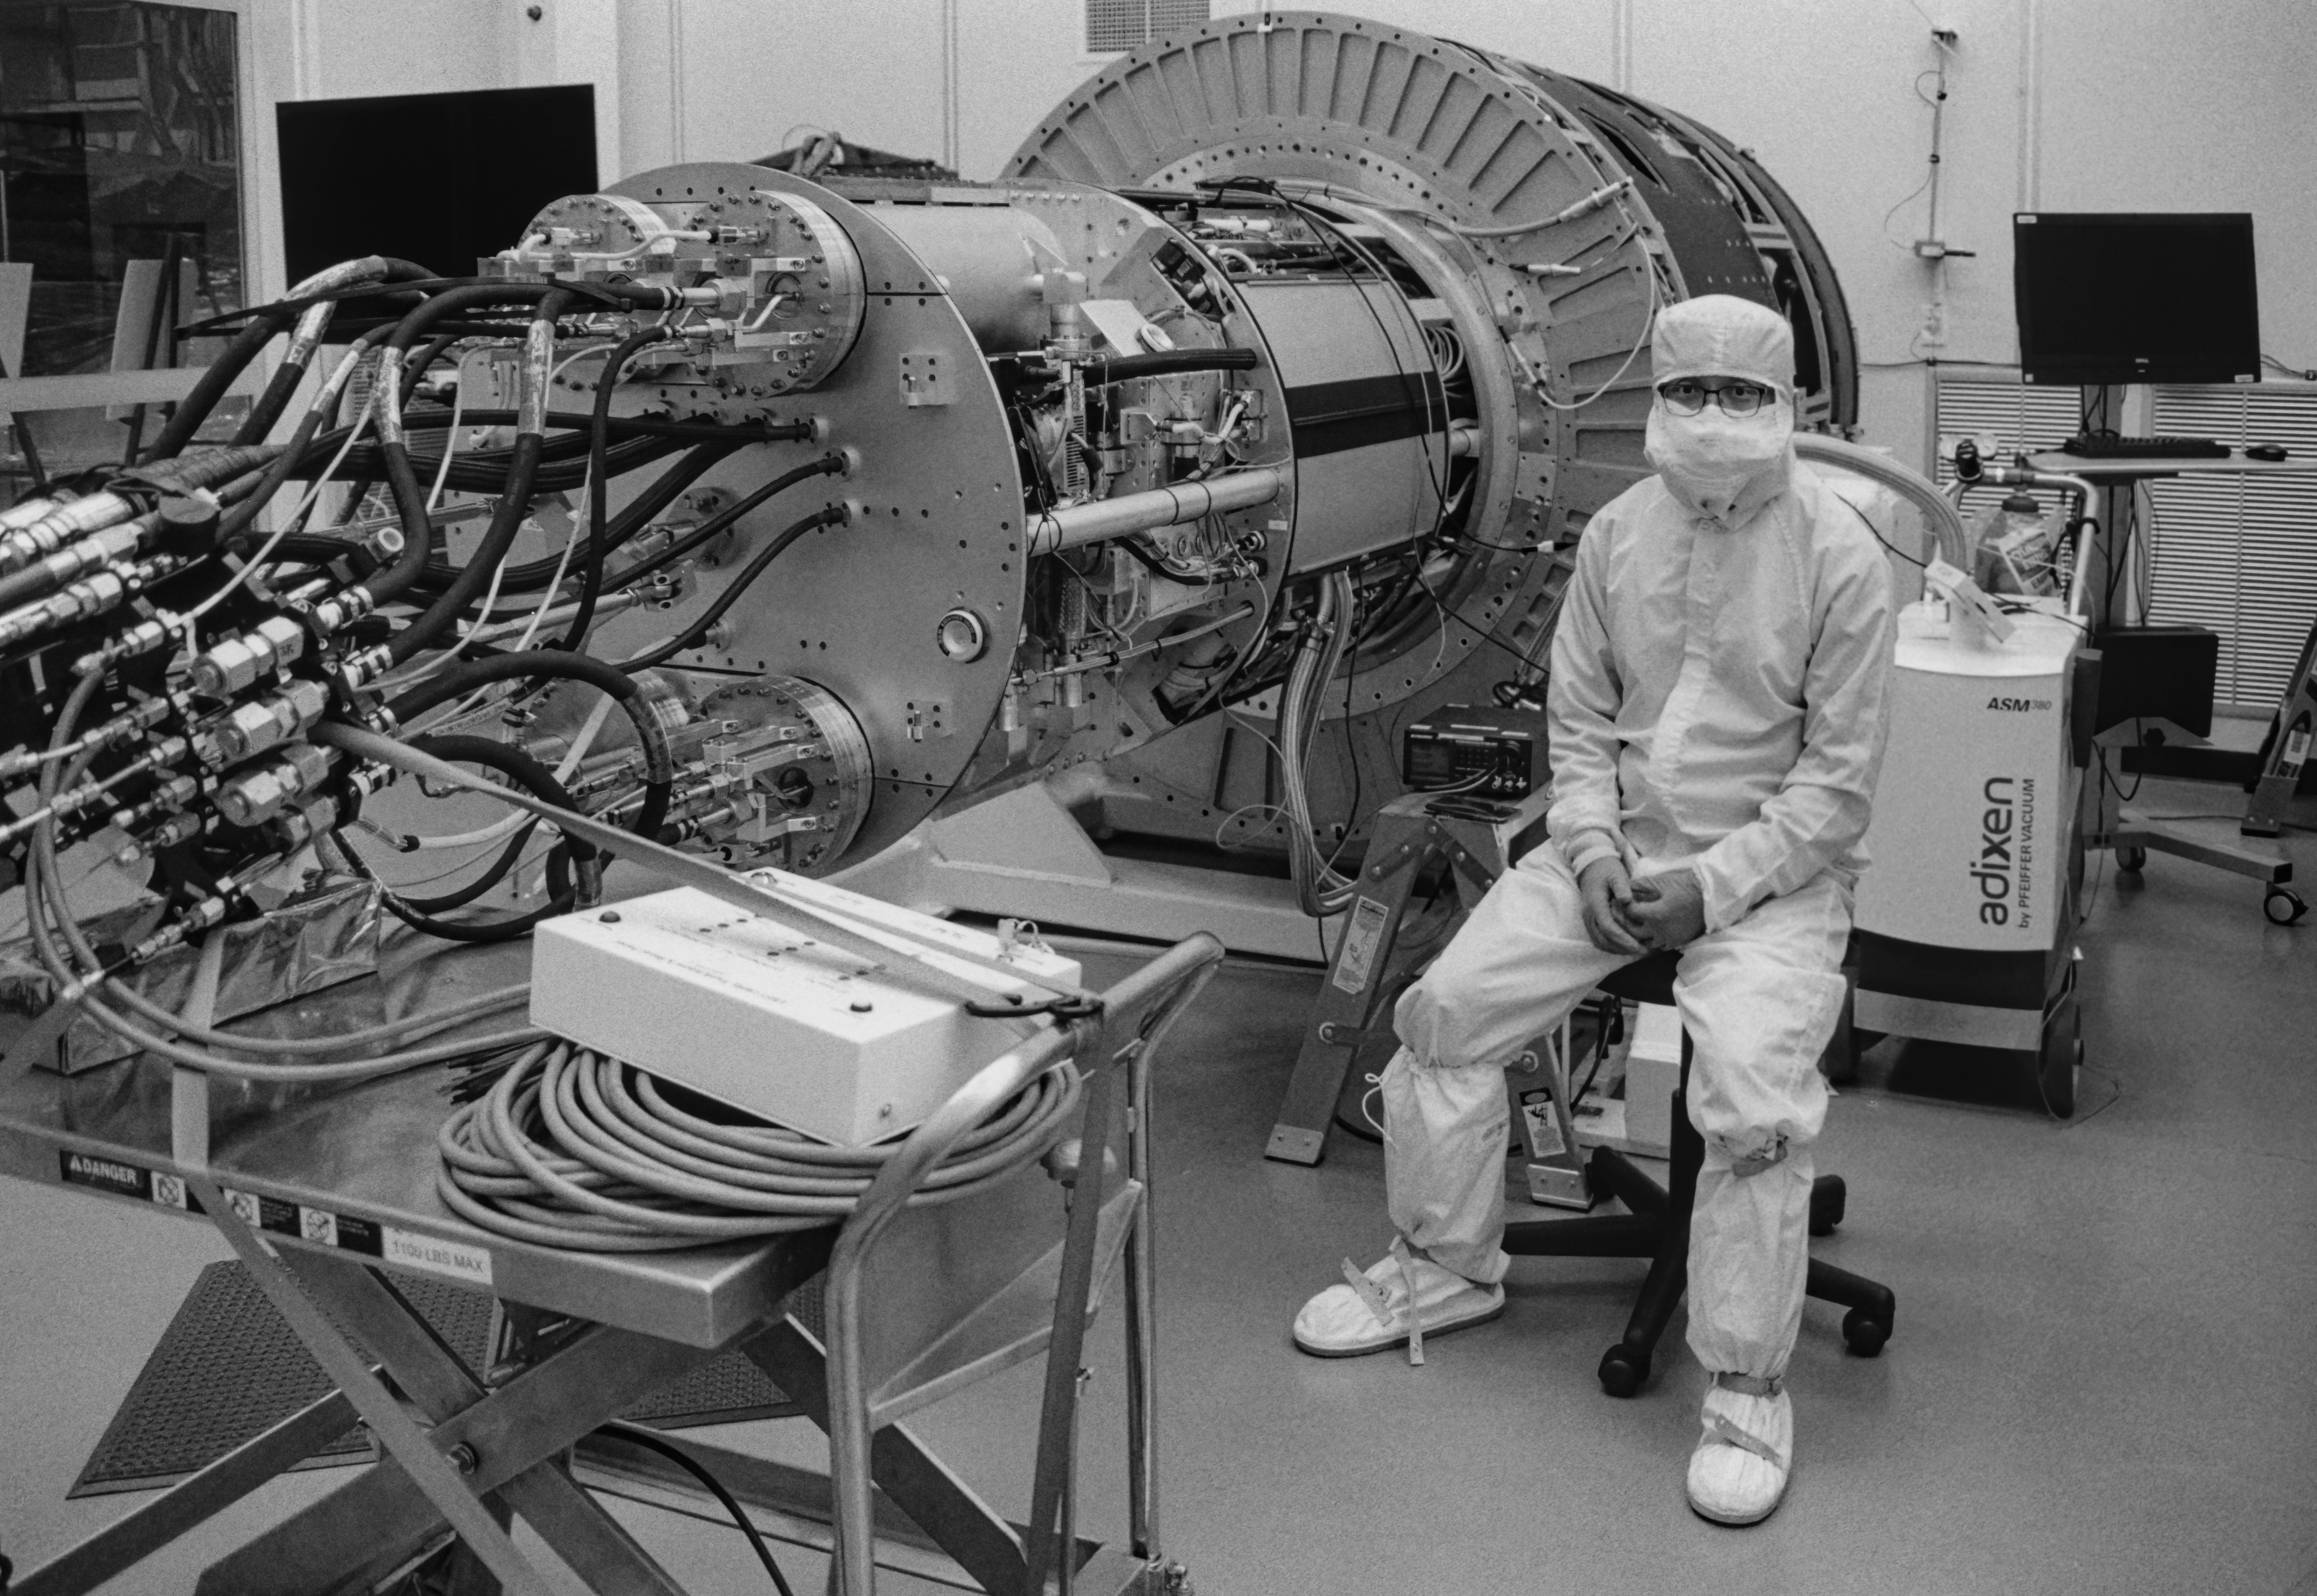

Rubin Observatory Camera

Staff scientist Yousuke Utsumi next to the disassmbled camera for the Vera C. Rubin Observatory at SLAC National Accelerator Laboratory.

Credit: NOIRLab/NSF/AURA/B. Ried